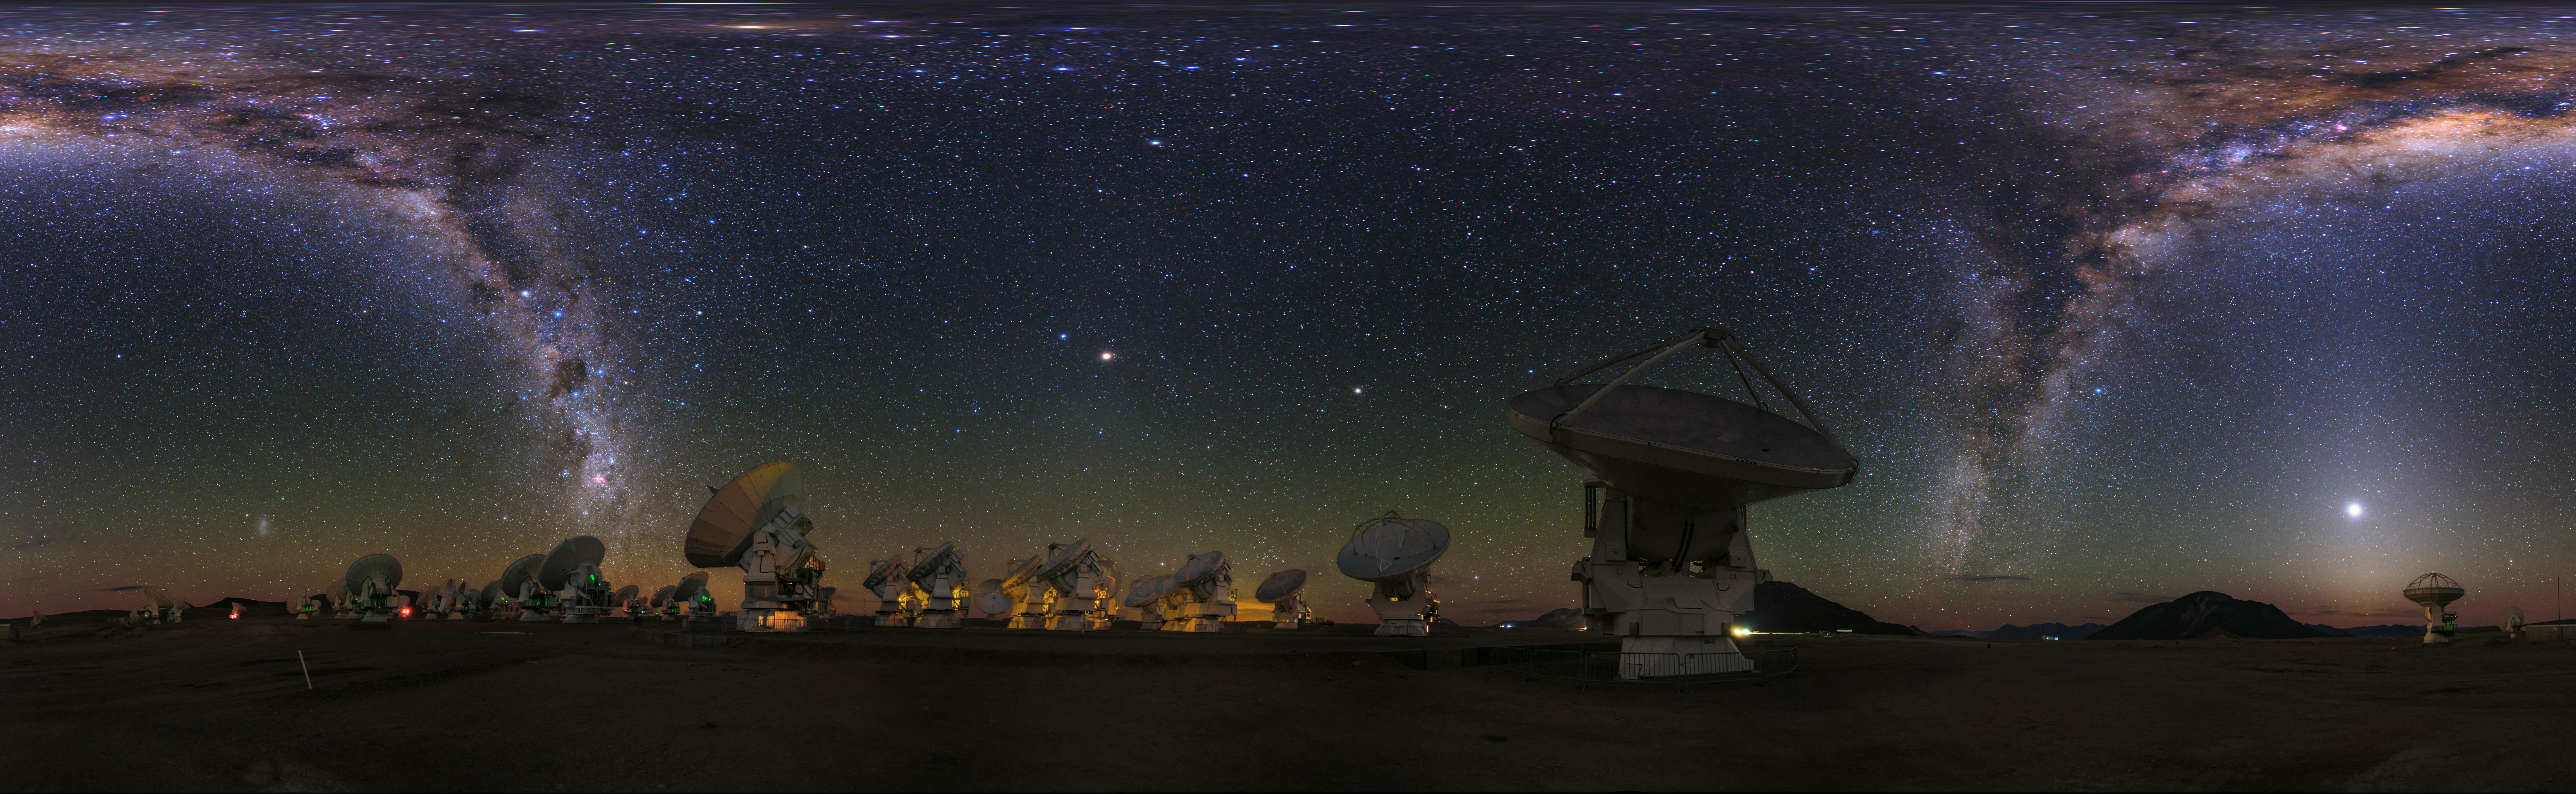

ALMA panorama

An equirectangular panorama view of the Atacama Large Millimeter/submillimeter Array (ALMA). Overhead, the Milky Way shines brightly. Taken during the ESO Ultra HD Expedition.

Credit: ESO/B. Tafreshi (twanight.org)